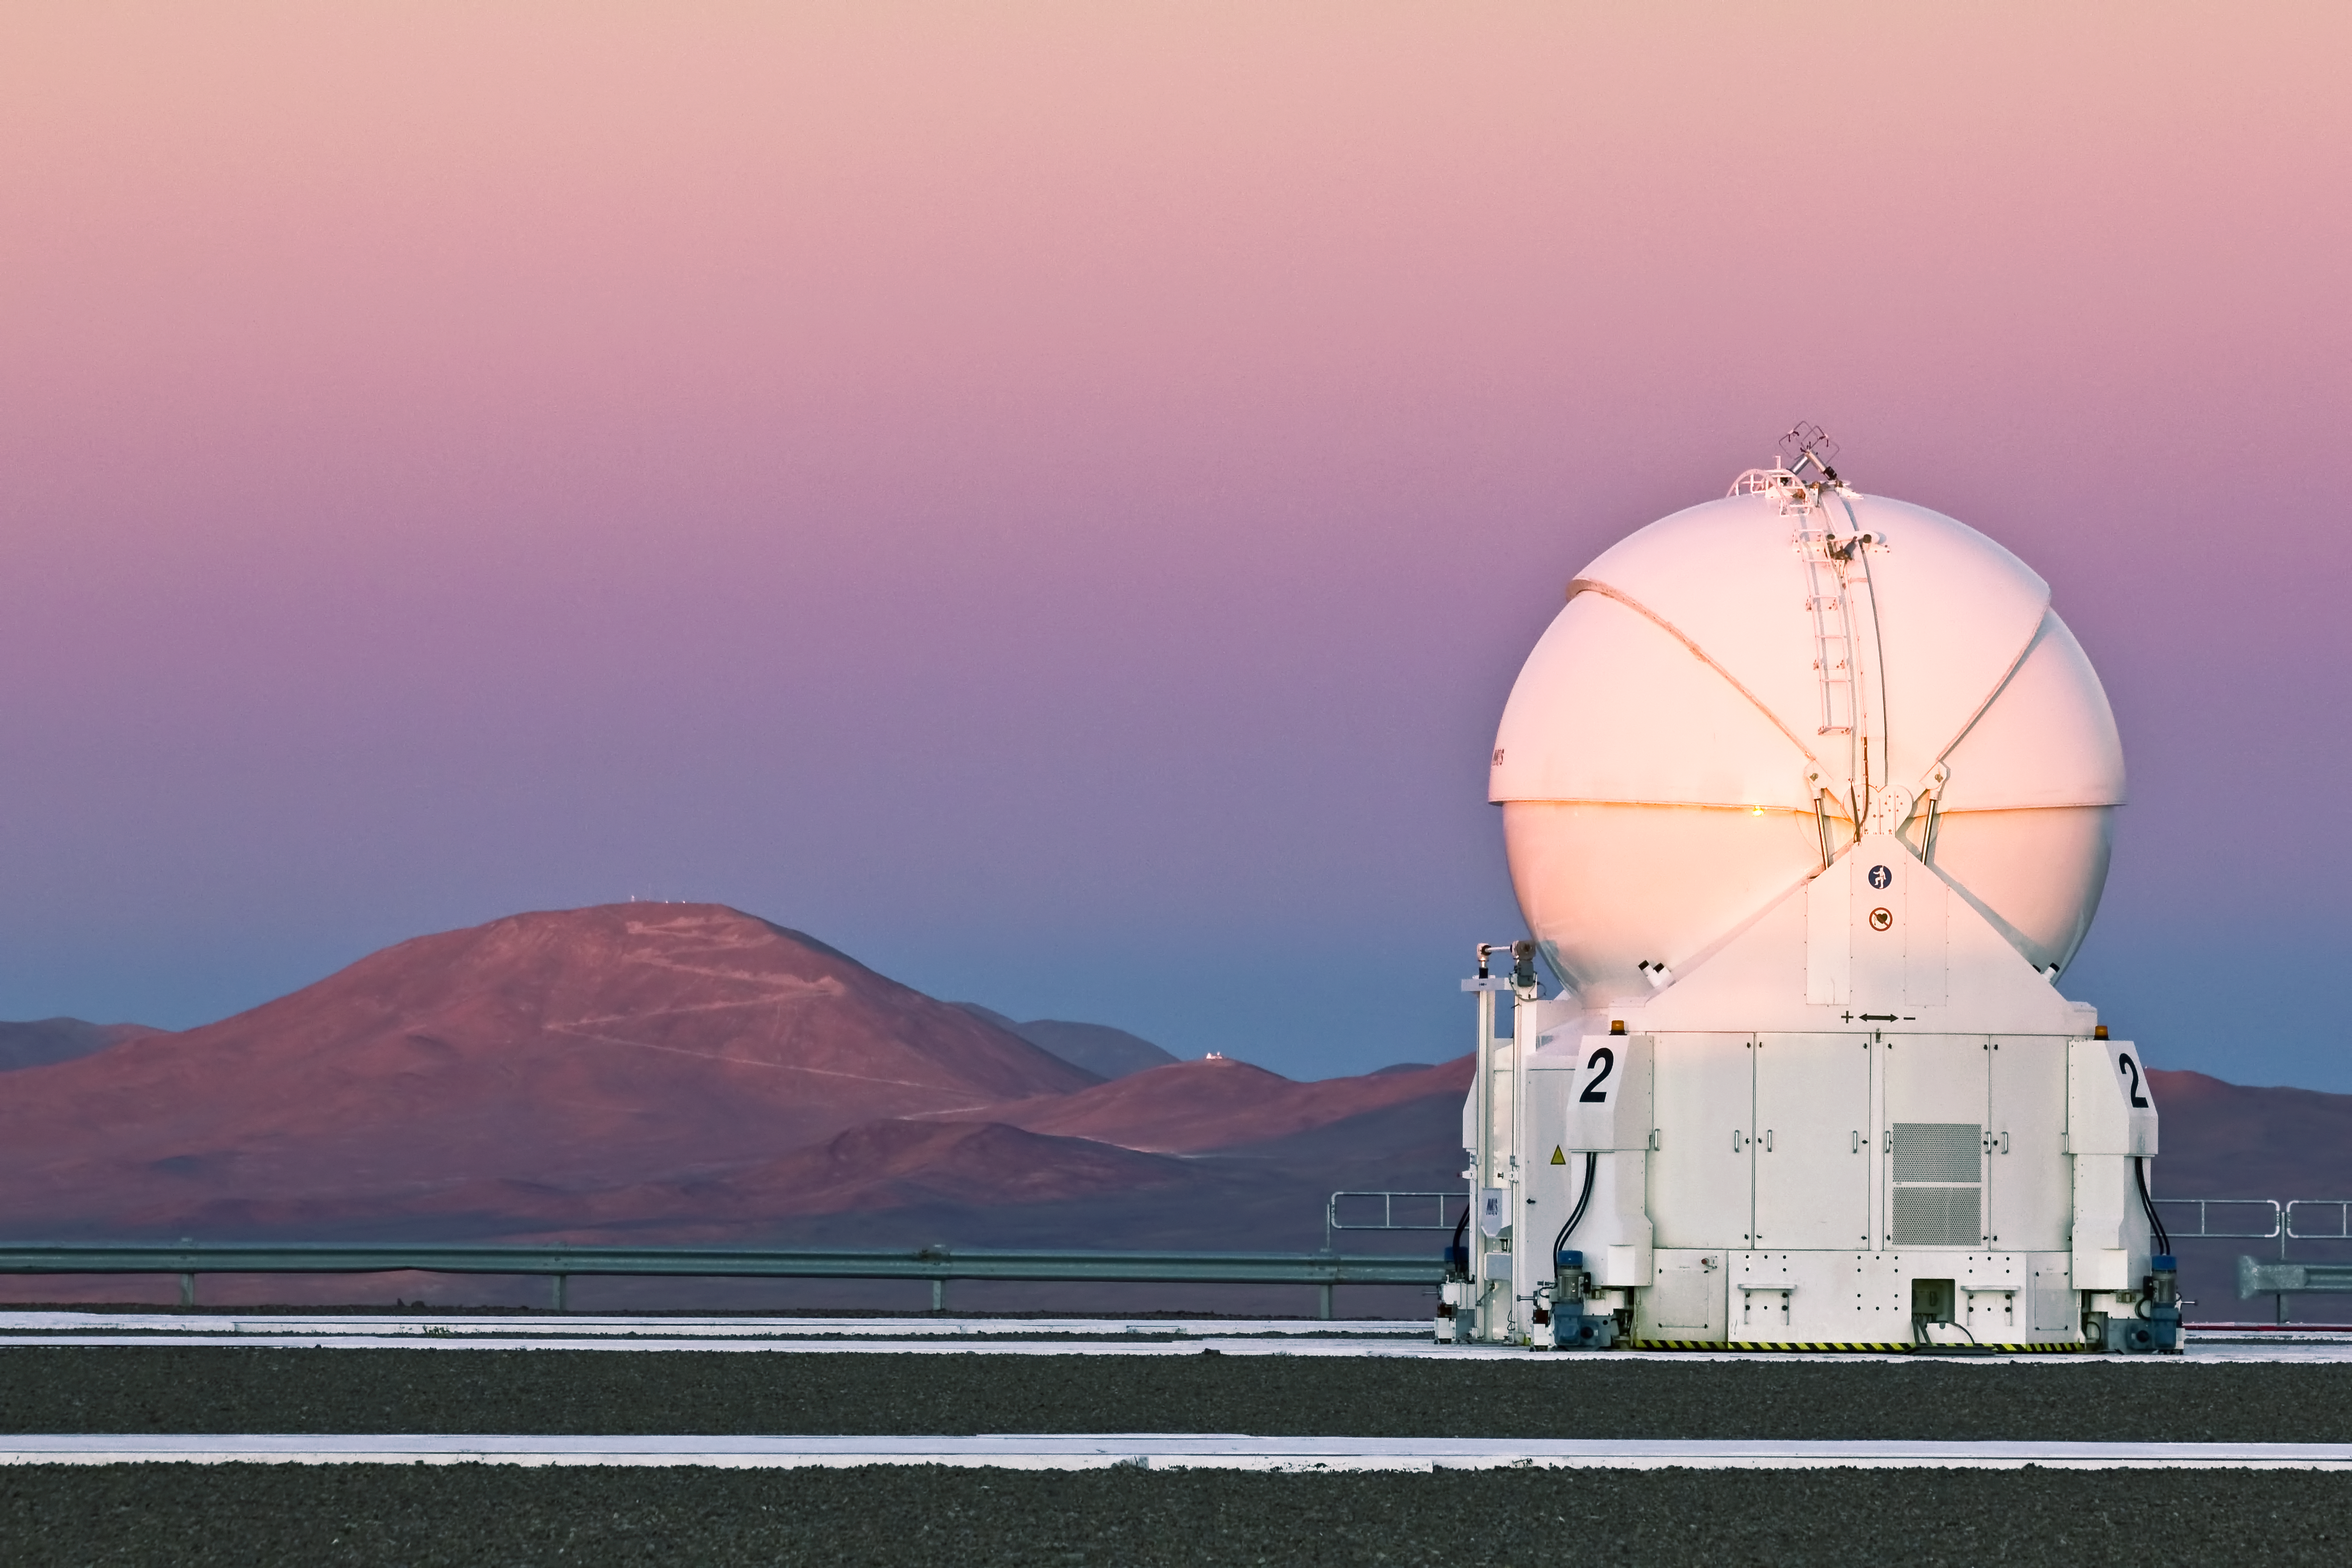

A VLT Auxiliary Telescope and Cerro Armazones

ESO Photo Ambassador Gianluca Lombardi was in the perfect position to capture a crisp dusk view of Auxiliary Telescope (AT) 2, on Cerro Paranal. Once the Sun sets, the cloudless skies above the Chilean desert will be filled with stars, and AT2 will begin its work. In the background on the left is Cerro Armazones, with a road zigzagging to its peak, home of the future European Extremely Large Telescope. Site-testing equipment can be seen on the peak. The lower peak to the right of Cerro Armazones is the site of smaller telescopes operated by the Instituto de Astronomía of the Universidad Católica del Norte.

There are four ATs on Cerro Paranal, which form part of the Very Large Telescope (VLT). They are used for a special technique called interferometry, which allows multiple ATs, or the even larger Unit Telescopes, to combine their power and see details up to 25 times finer possible than with the individual telescopes.

The round AT enclosure shown in the photo is made from two sets of three segments, which were closed at the time the picture was taken. Its job is to protect the delicate 1.8-metre telescope from the desert conditions. The enclosure is supported by the boxy transporter section, which also contains electronics cabinets, liquid cooling systems, air-conditioning units, power supplies, and more. During astronomical observations the enclosure and transporter are mechanically isolated from the telescope, to ensure that no vibrations compromise the data collected.

The transporter section runs on tracks, so the ATs can be moved to 30 different observing locations. As the VLT Interferometer (VLTI) acts rather like a single telescope as large as the group of telescopes combined, changing the positions of the ATs means that the VLTI can be adjusted according to the needs of the observing project.

Credit: ESO/G. Lombardi (glphoto.it)